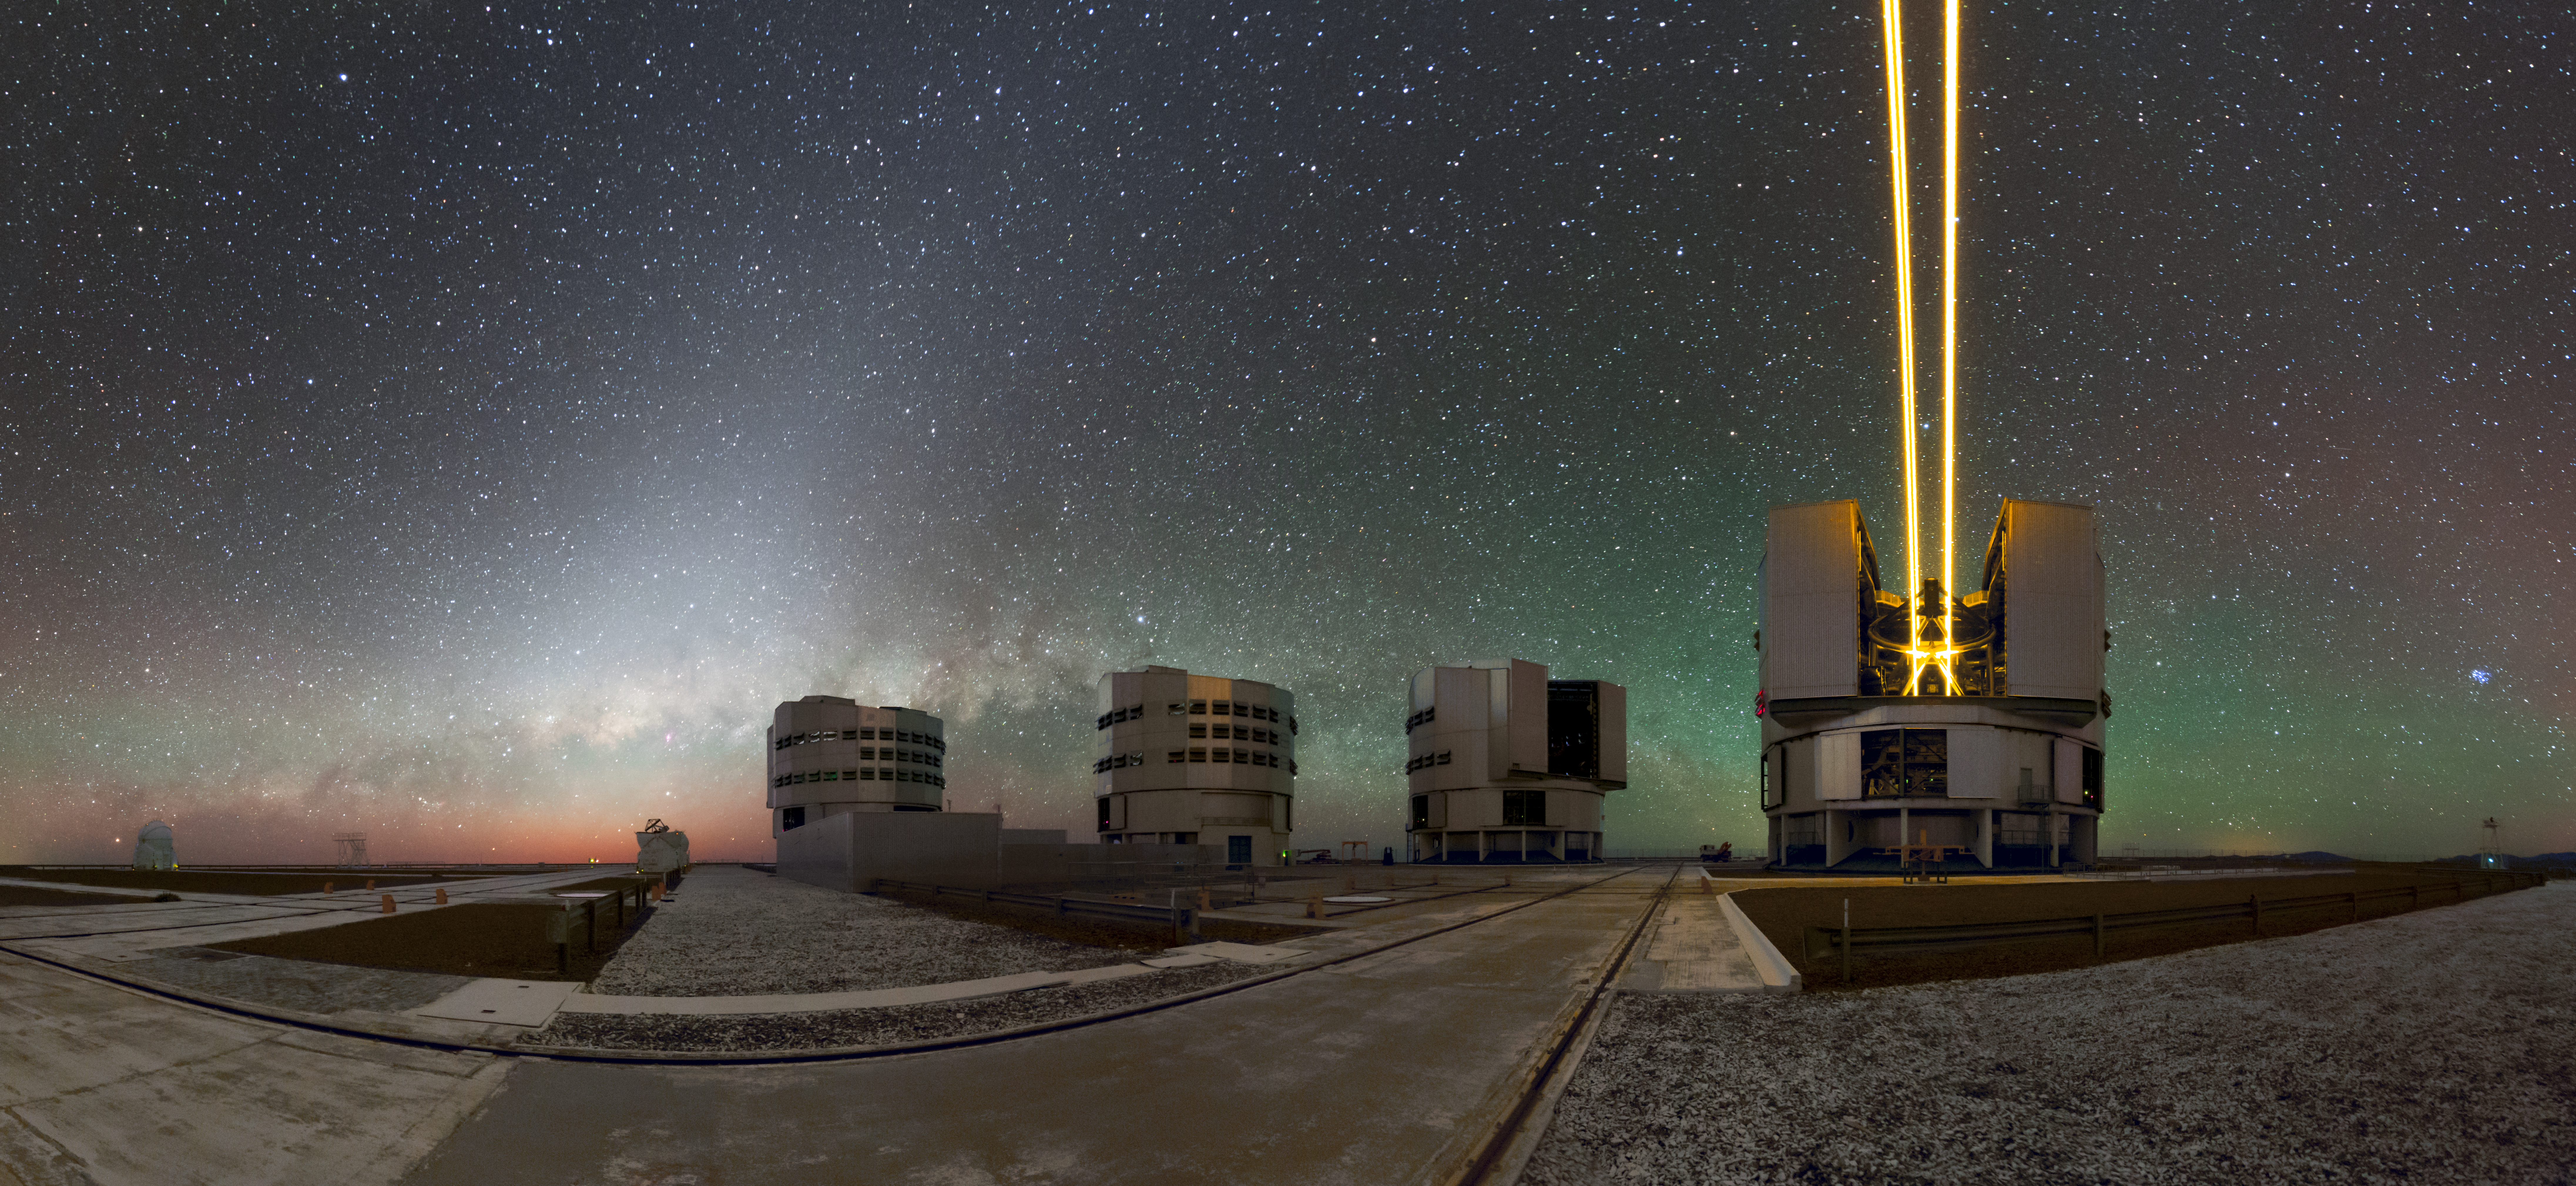

Shooting lasers, guiding the eye

Despite its name, ESO’s Very Large Telescope (VLT) is not a single telescope. It is actually made up of four separate 8.2-metre Unit Telescopes — the larger structures visible here — and four movable 1.8-metre Auxiliary Telescopes, two of which can be seen to the back left of this image.

Unit Telescope 4 is equipped with laser guide stars, which beam upwards and lights up the atmosphere some 90 kilometres above ground. These bright laser beams reach high into the mesosphere, where they excite sodium atoms and cause them to emit photons, creating a bright artificial star, which can be used for adaptive optics correction.

Settled on a mountain peak in the remote Atacama Desert, the VLT experiences little or no light pollution. However, the exquisite sky isn’t completely dark. This picture shows the beautiful, diffuse glow of sunlight being scattered by interplanetary dust — zodiacal light — while the atmosphere emanates a faint, steady shine — airglow — that can only be seen on the darkest of nights.

Credit: ESO/P.Horálek